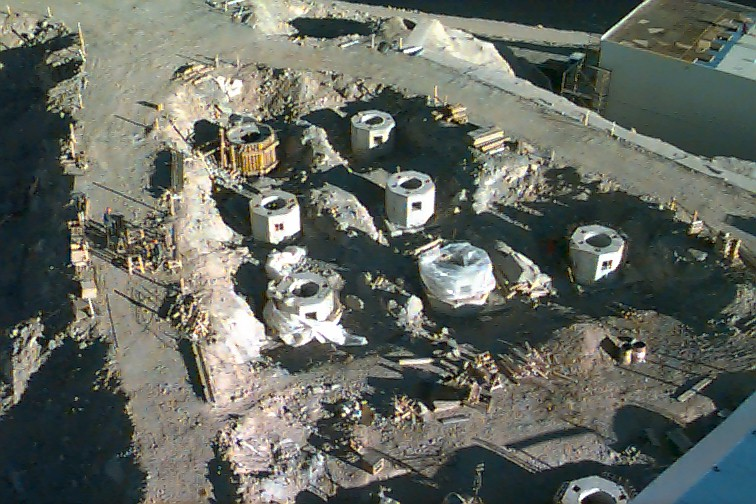

Telescope foundations

A view from the roof of the ULT1 enclosure showing some of the thirty foundations for the 1.8-m auxiliary telescopes which together with the four 8.2-m telescopes will form the VLT Interferometer .

Credit: ESO